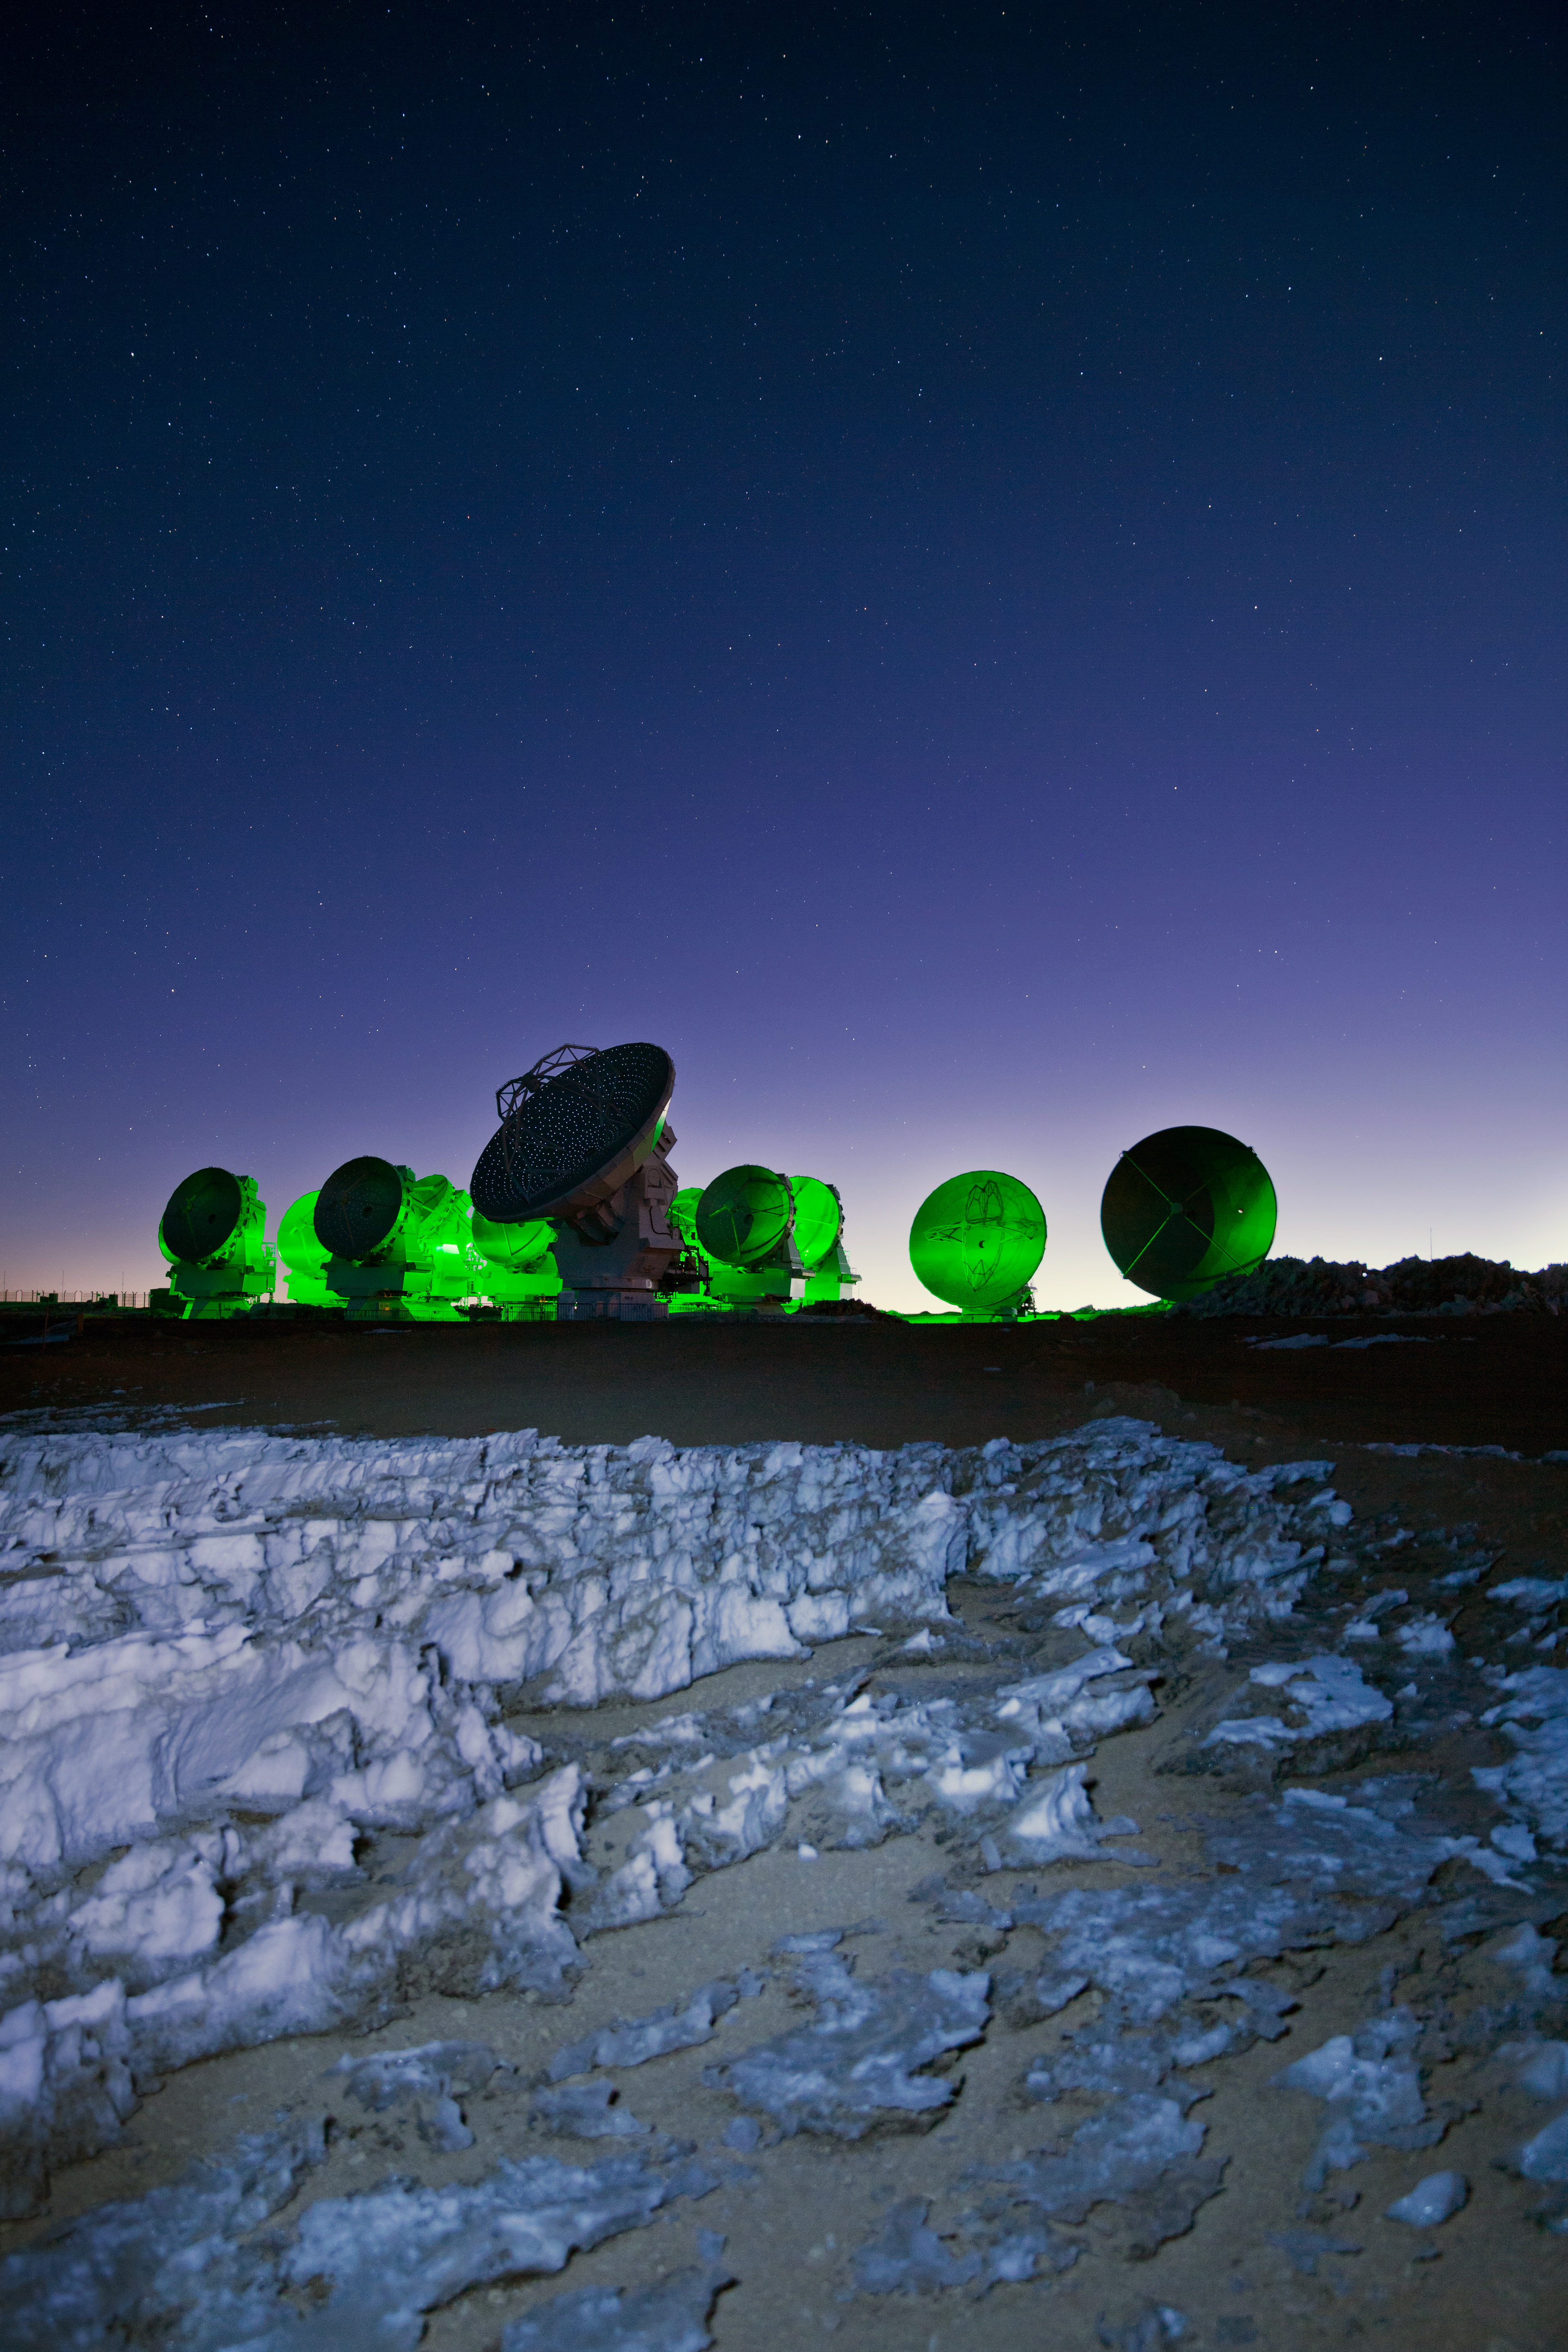

Sitting amongst the alien landscape

Sitting amongst the alien landscape of the harsh Atacama, the antennas of ALMA look eerily otherworldly in this European Southern Observatory (ESO) Picture of the Week as they are bathed in a neon green light.

Credit: S. (ESO)